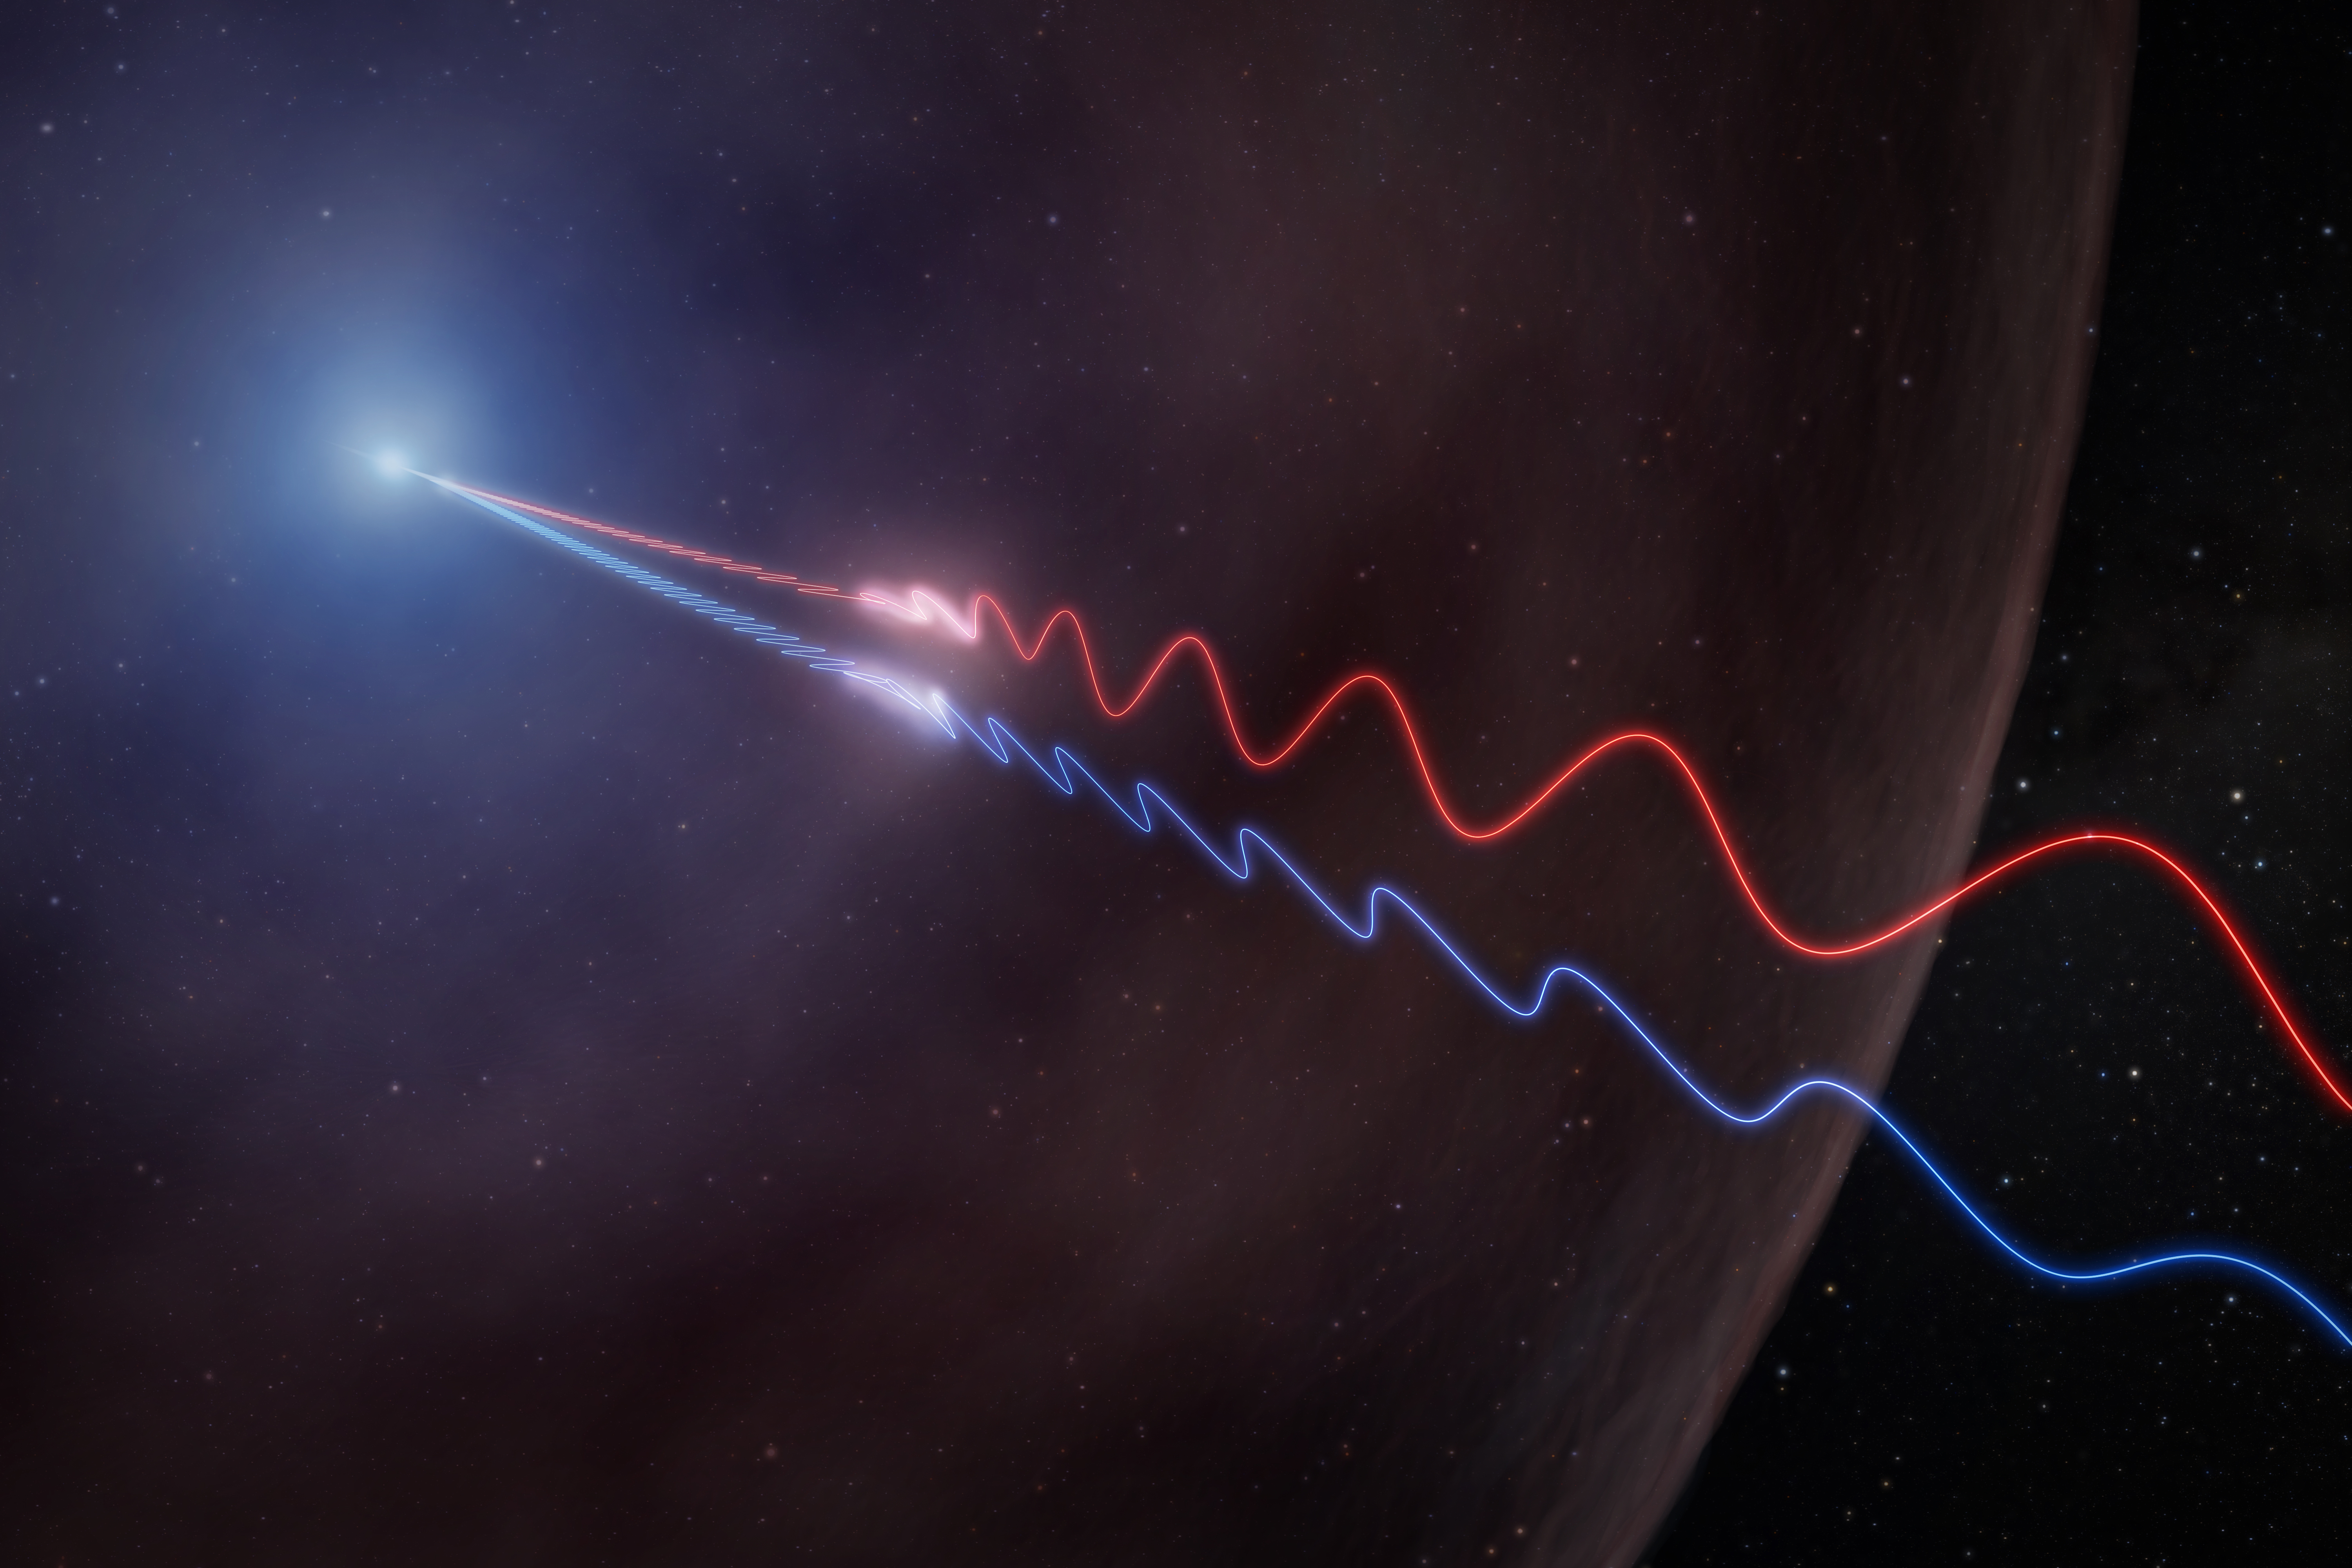

Astronomers Detect Magnetic Fingerprint of a Cosmic Explosion for the First Time

This illustration depicts Faraday rotation in the afterglow of a gamma-ray burst. A powerful jet (upper left) sends polarized radio waves outward through the thin wall of a surrounding bubble of magnetized gas called an HII region. As the light passes through this material, its polarization angle is twisted by the magnetic field. Because the effect is stronger at longer wavelengths, the red and blue waves, which represent different radio wavelengths, exit the bubble oscillating in different directions. By measuring this difference, astronomers were able to map the magnetic environment surrounding GRB 260310A for the first time.

Credit: NSF/AUI/NSF NRAO/M.Weiss